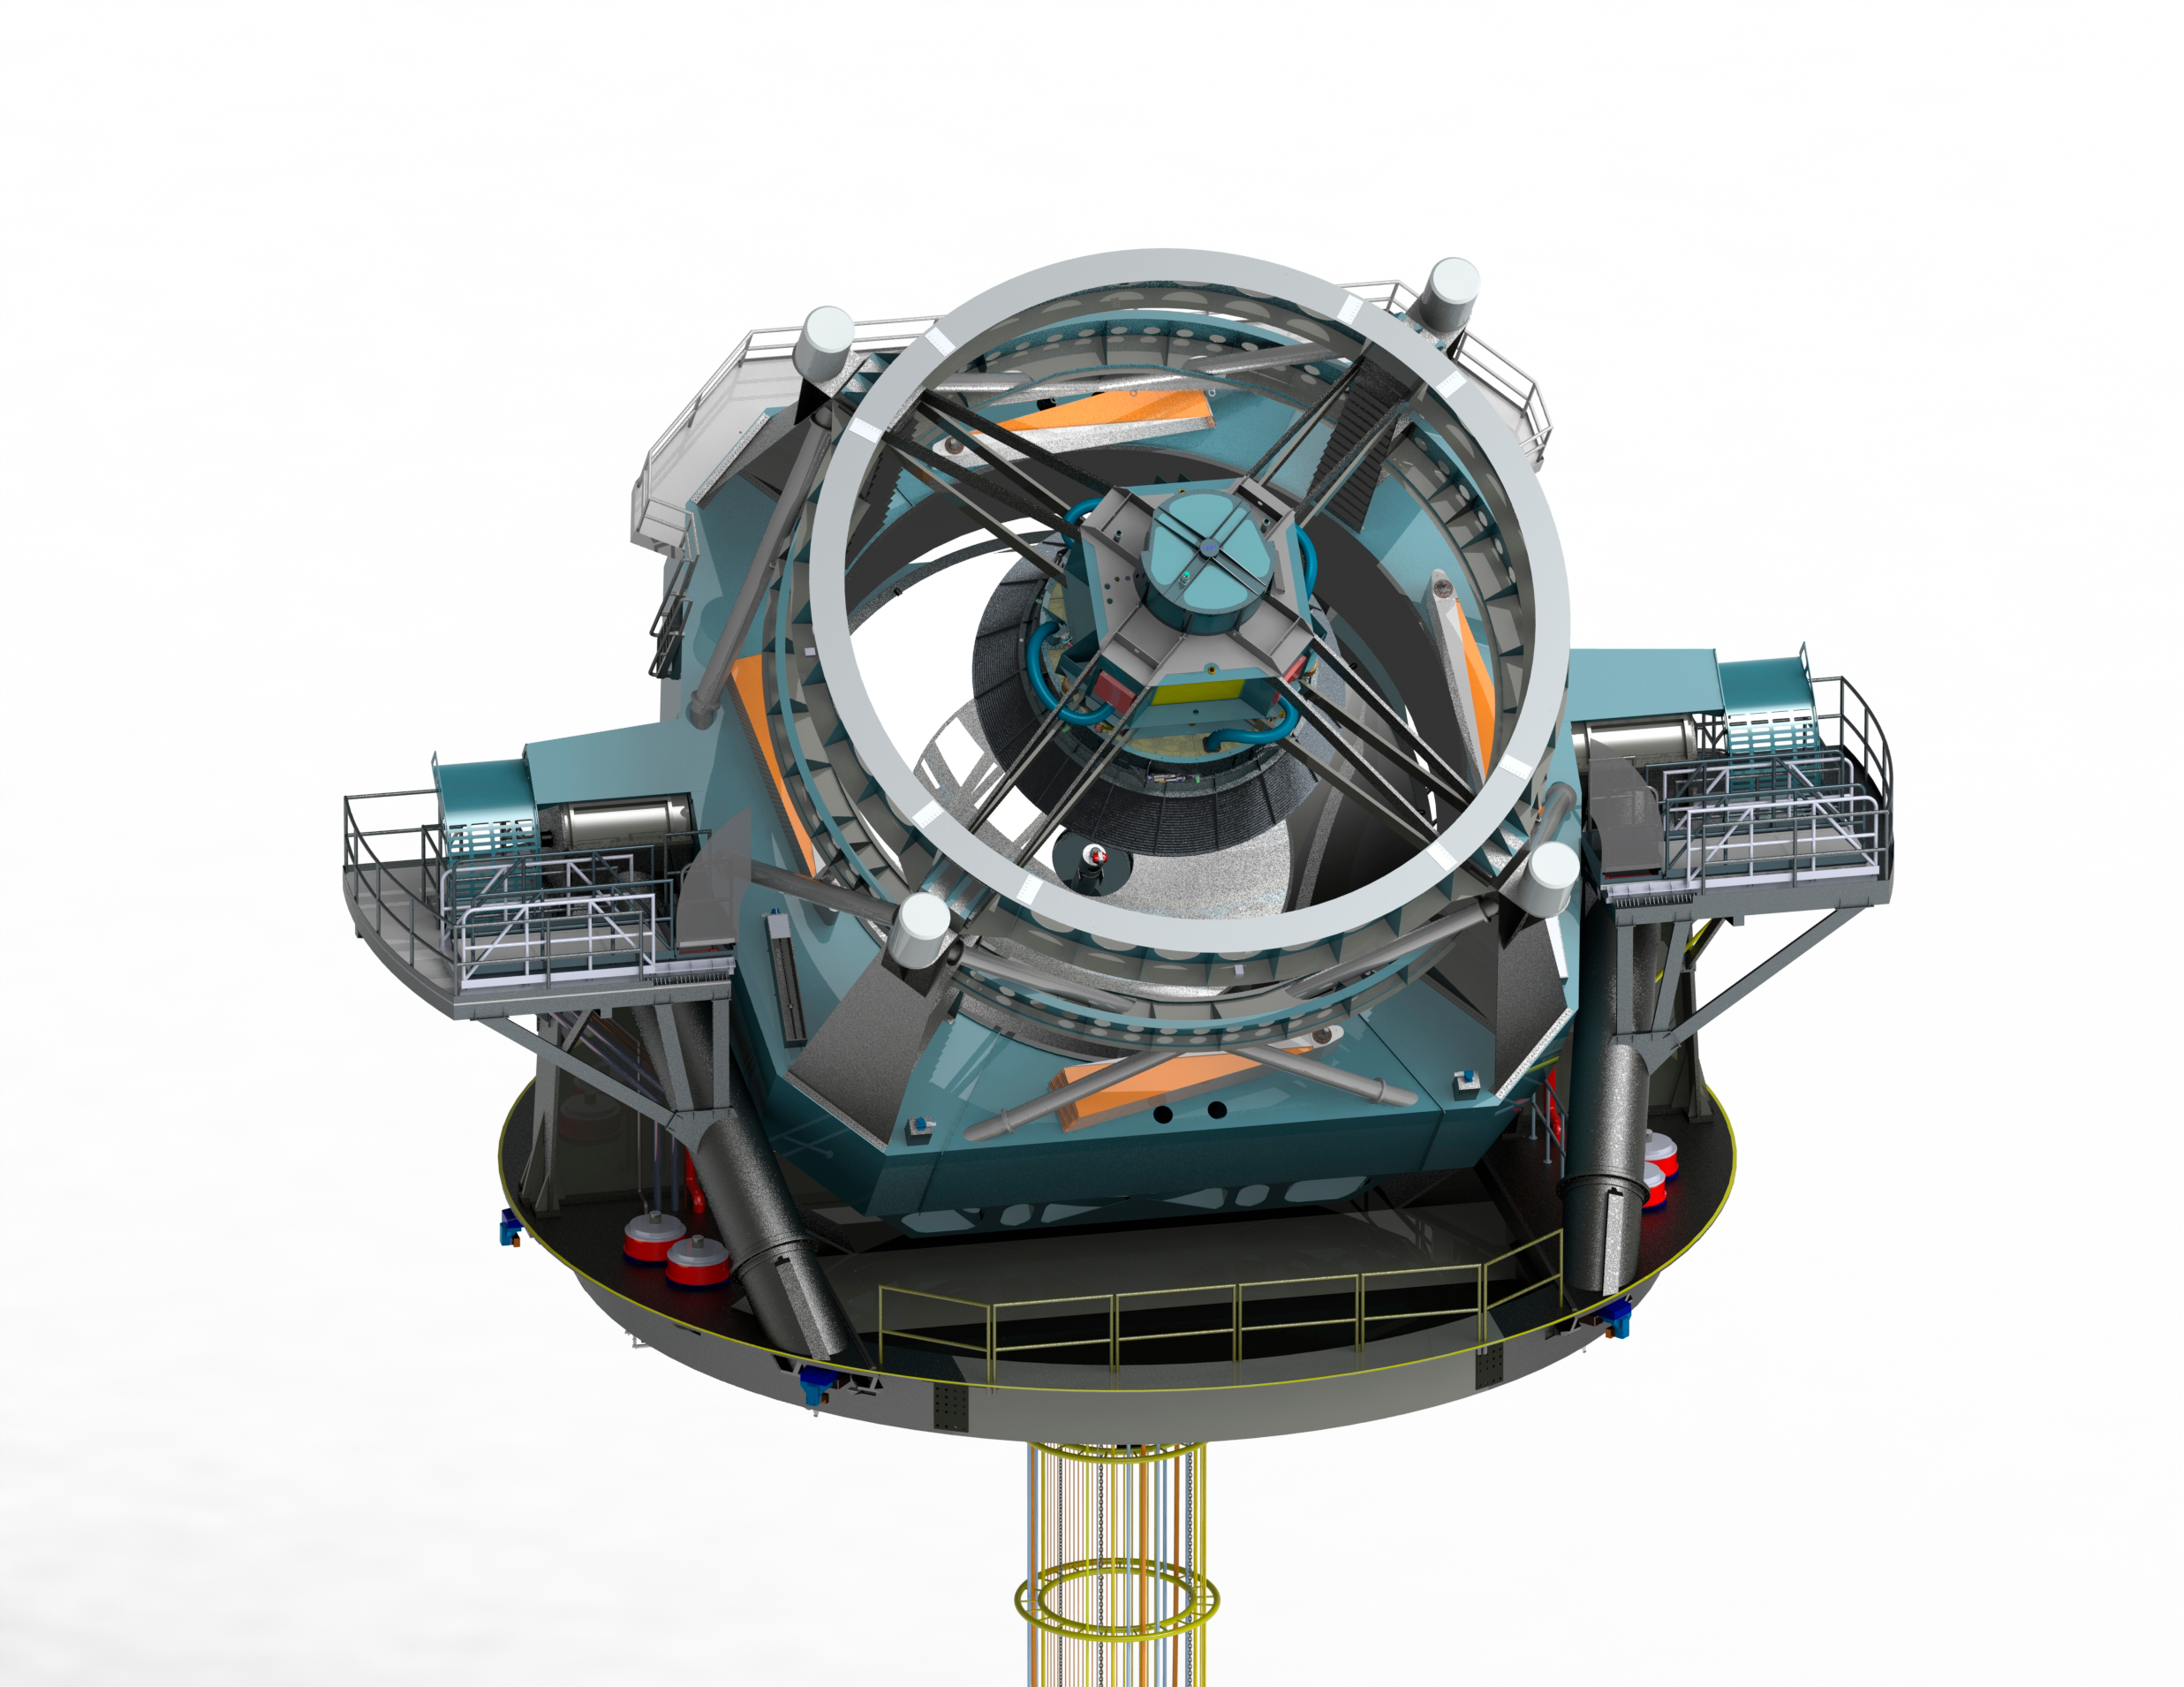

Telescope 45 tilt

Render of the telescope model at a 45 degree tilt.

Credit: Rubin Observatory/NSF/AURA